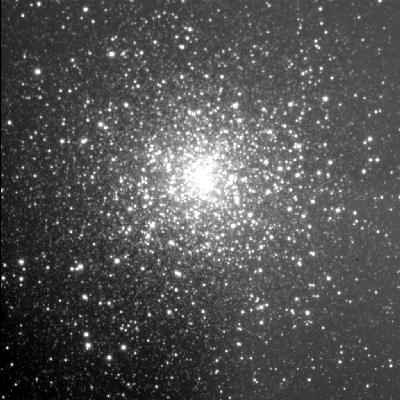

Globular cluster M15 (NGC 7078)

This is a thirty-second exposure taken on the night of September 1st 1994 (UT of observation 02/09/94:05:47) with the 1k detector on the 3.5-meter WIYN telescope. This photograph shows a region 200 arc seconds square which has been compressed in brightness (approximately a double logarithm) to show both bright and faint features. This image shows the capabilities of the WIYN telescope rather better than most observations that night, since it has a "seeing" measurement (average FWHM of several stars) of about 0.8 arc seconds. Orientation: N up, W to the left. About this object Globular clusters are tightly packed agglomerations of hundreds of thousands of stars. They have a spherical shape and are themselves distributed in a spherical halo around our Galaxy, the Milky Way. M15 (NGC 7078) is an excellent example in the constellation Pegasus. It actually covers a region more than three times the extent seen in this image. There is a significant central light excess in M15, over and above the brightness that would be expected from the normal dynamical models of globular clusters. An early suggestion that this cusp could be caused by a few thousand solar mass black hole seems less likely in the light of high resolution observations by the Hubble Space Telescope, although no final verdict is yet agreed upon by all researchers. Location: 21 30.1 +12 10 (2000.0), distance: about 34000 light-years.

Credit: WIYN/NOIRLab/NSF